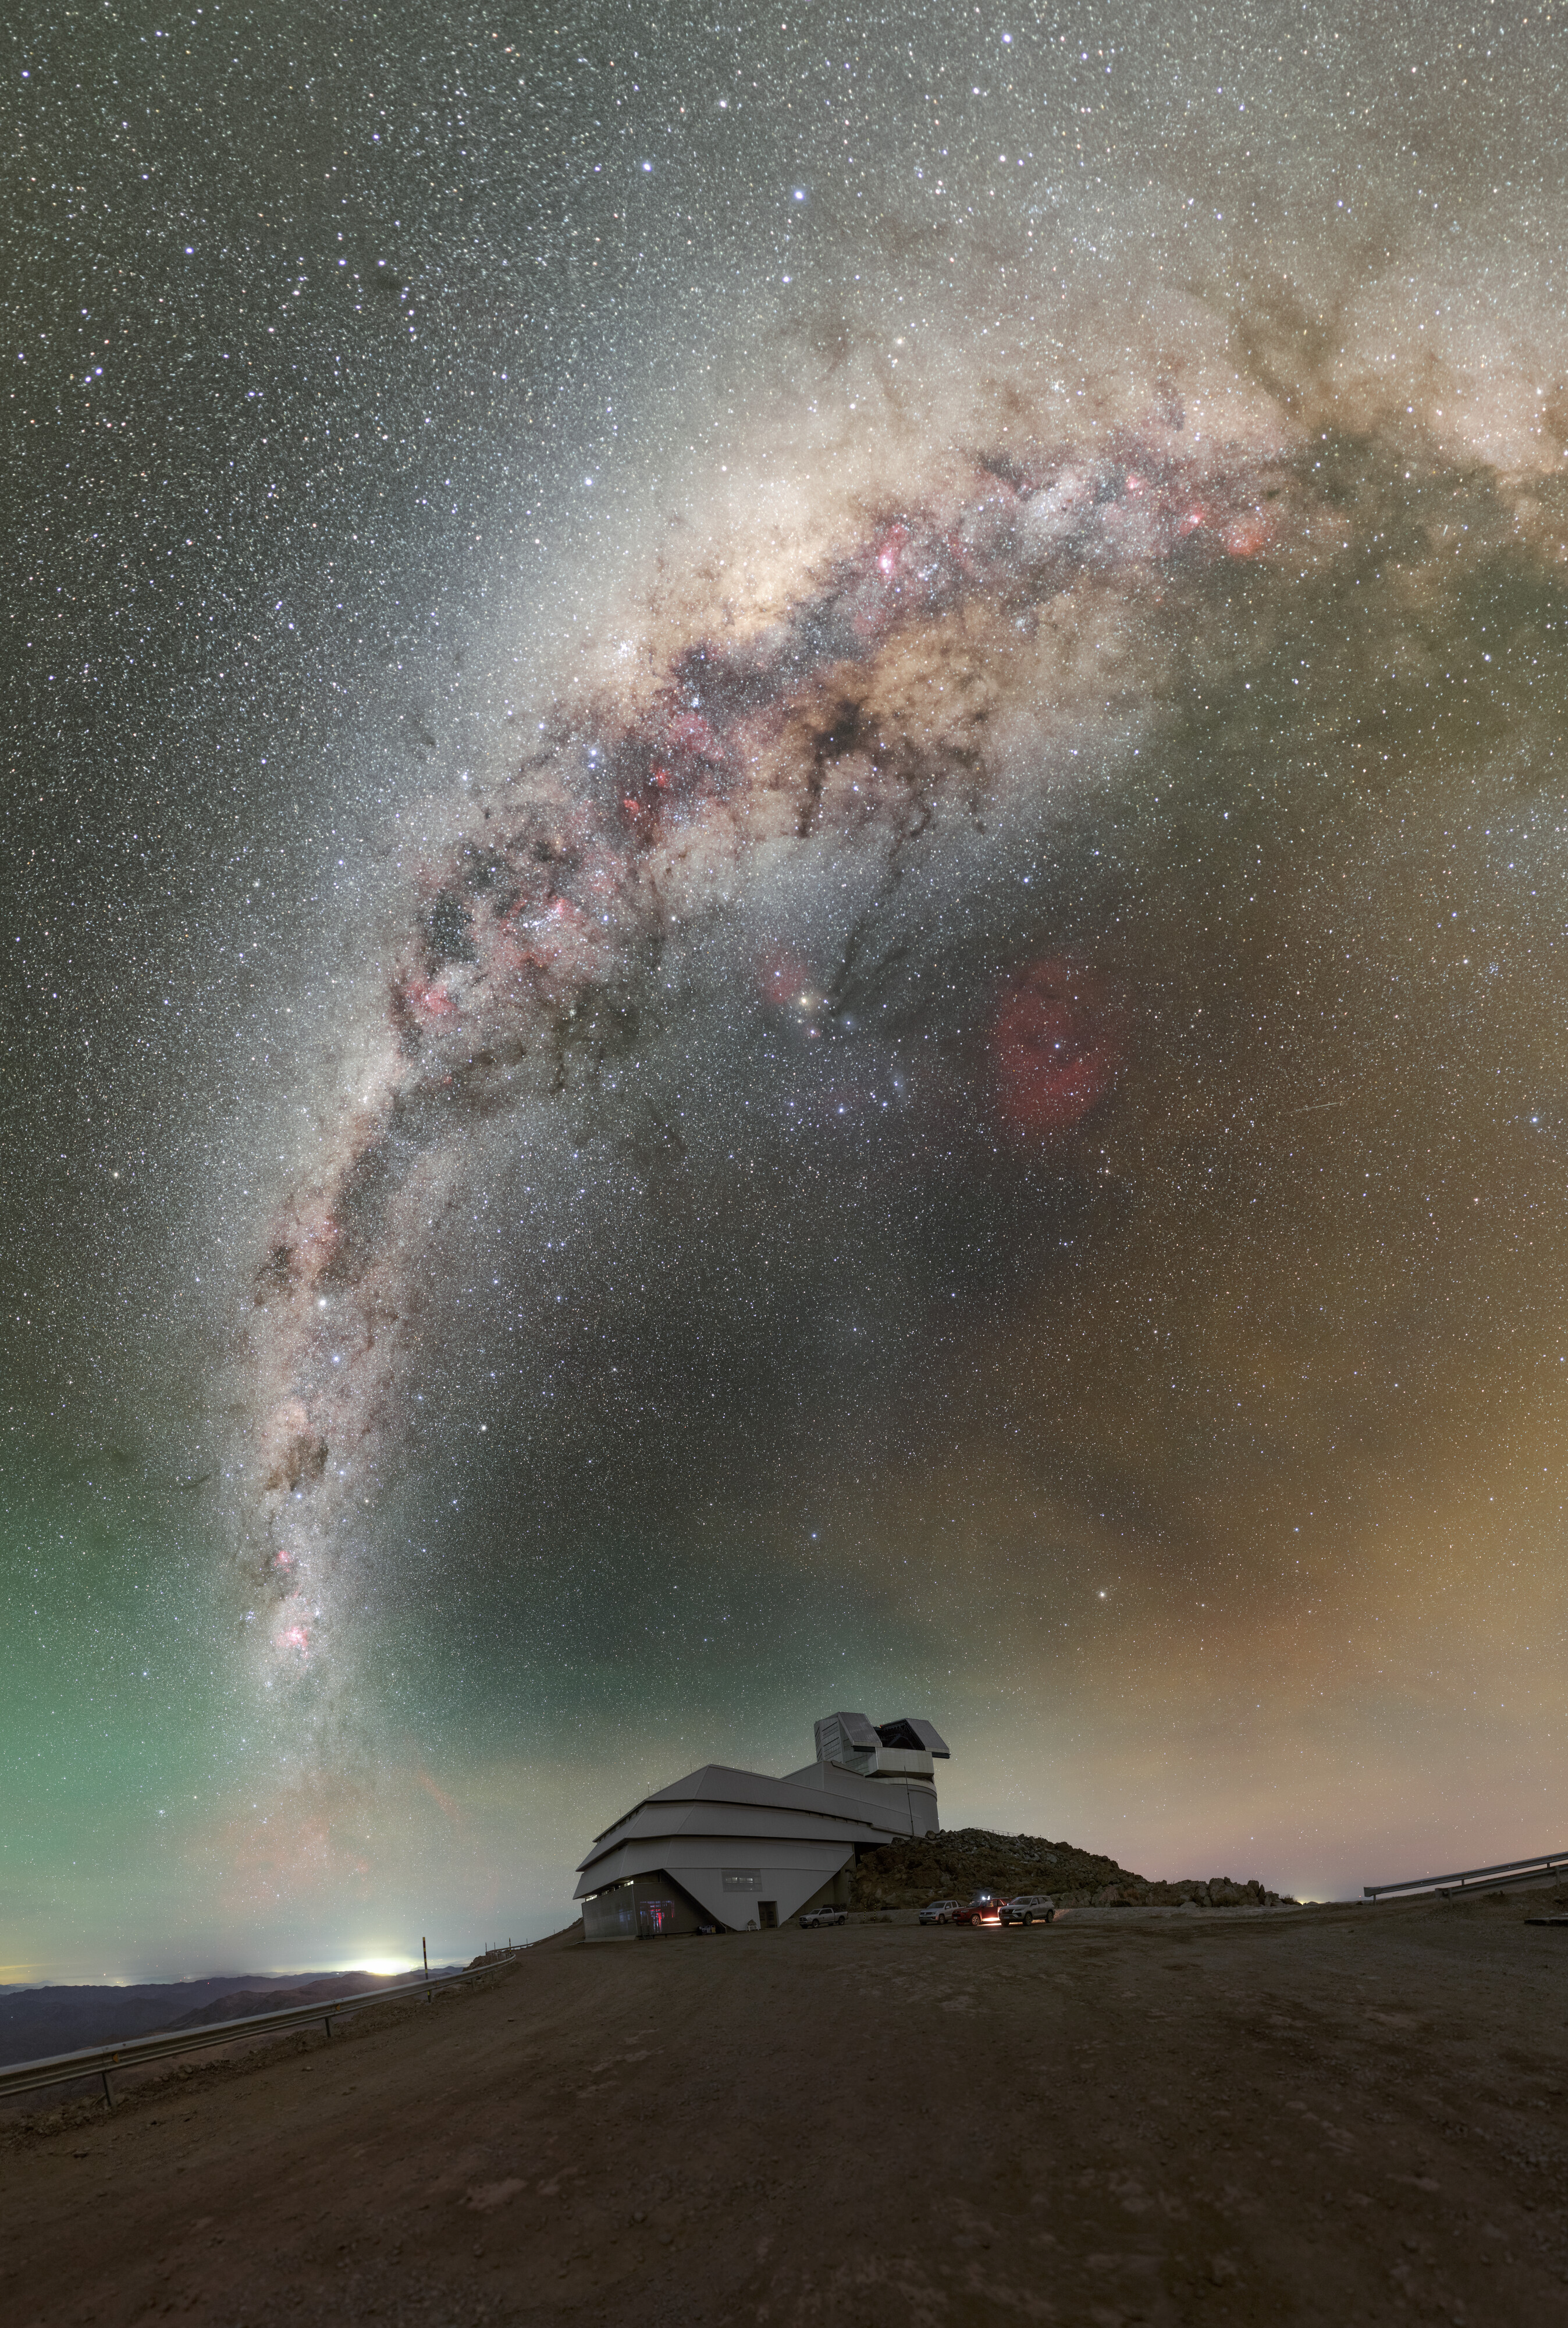

Rubin During First Look Observation Campaign (360-degree Panorama)

A 360-degree panorama of NSF–DOE Vera C. Rubin Observatory atop Cerro Pachón during the First Look observation campaign. A fulldome version is here.

Credit: RubinObs/NOIRLab/SLAC/NSF/DOE/AURA/P. Horálek (Institute of Physics in Opava)